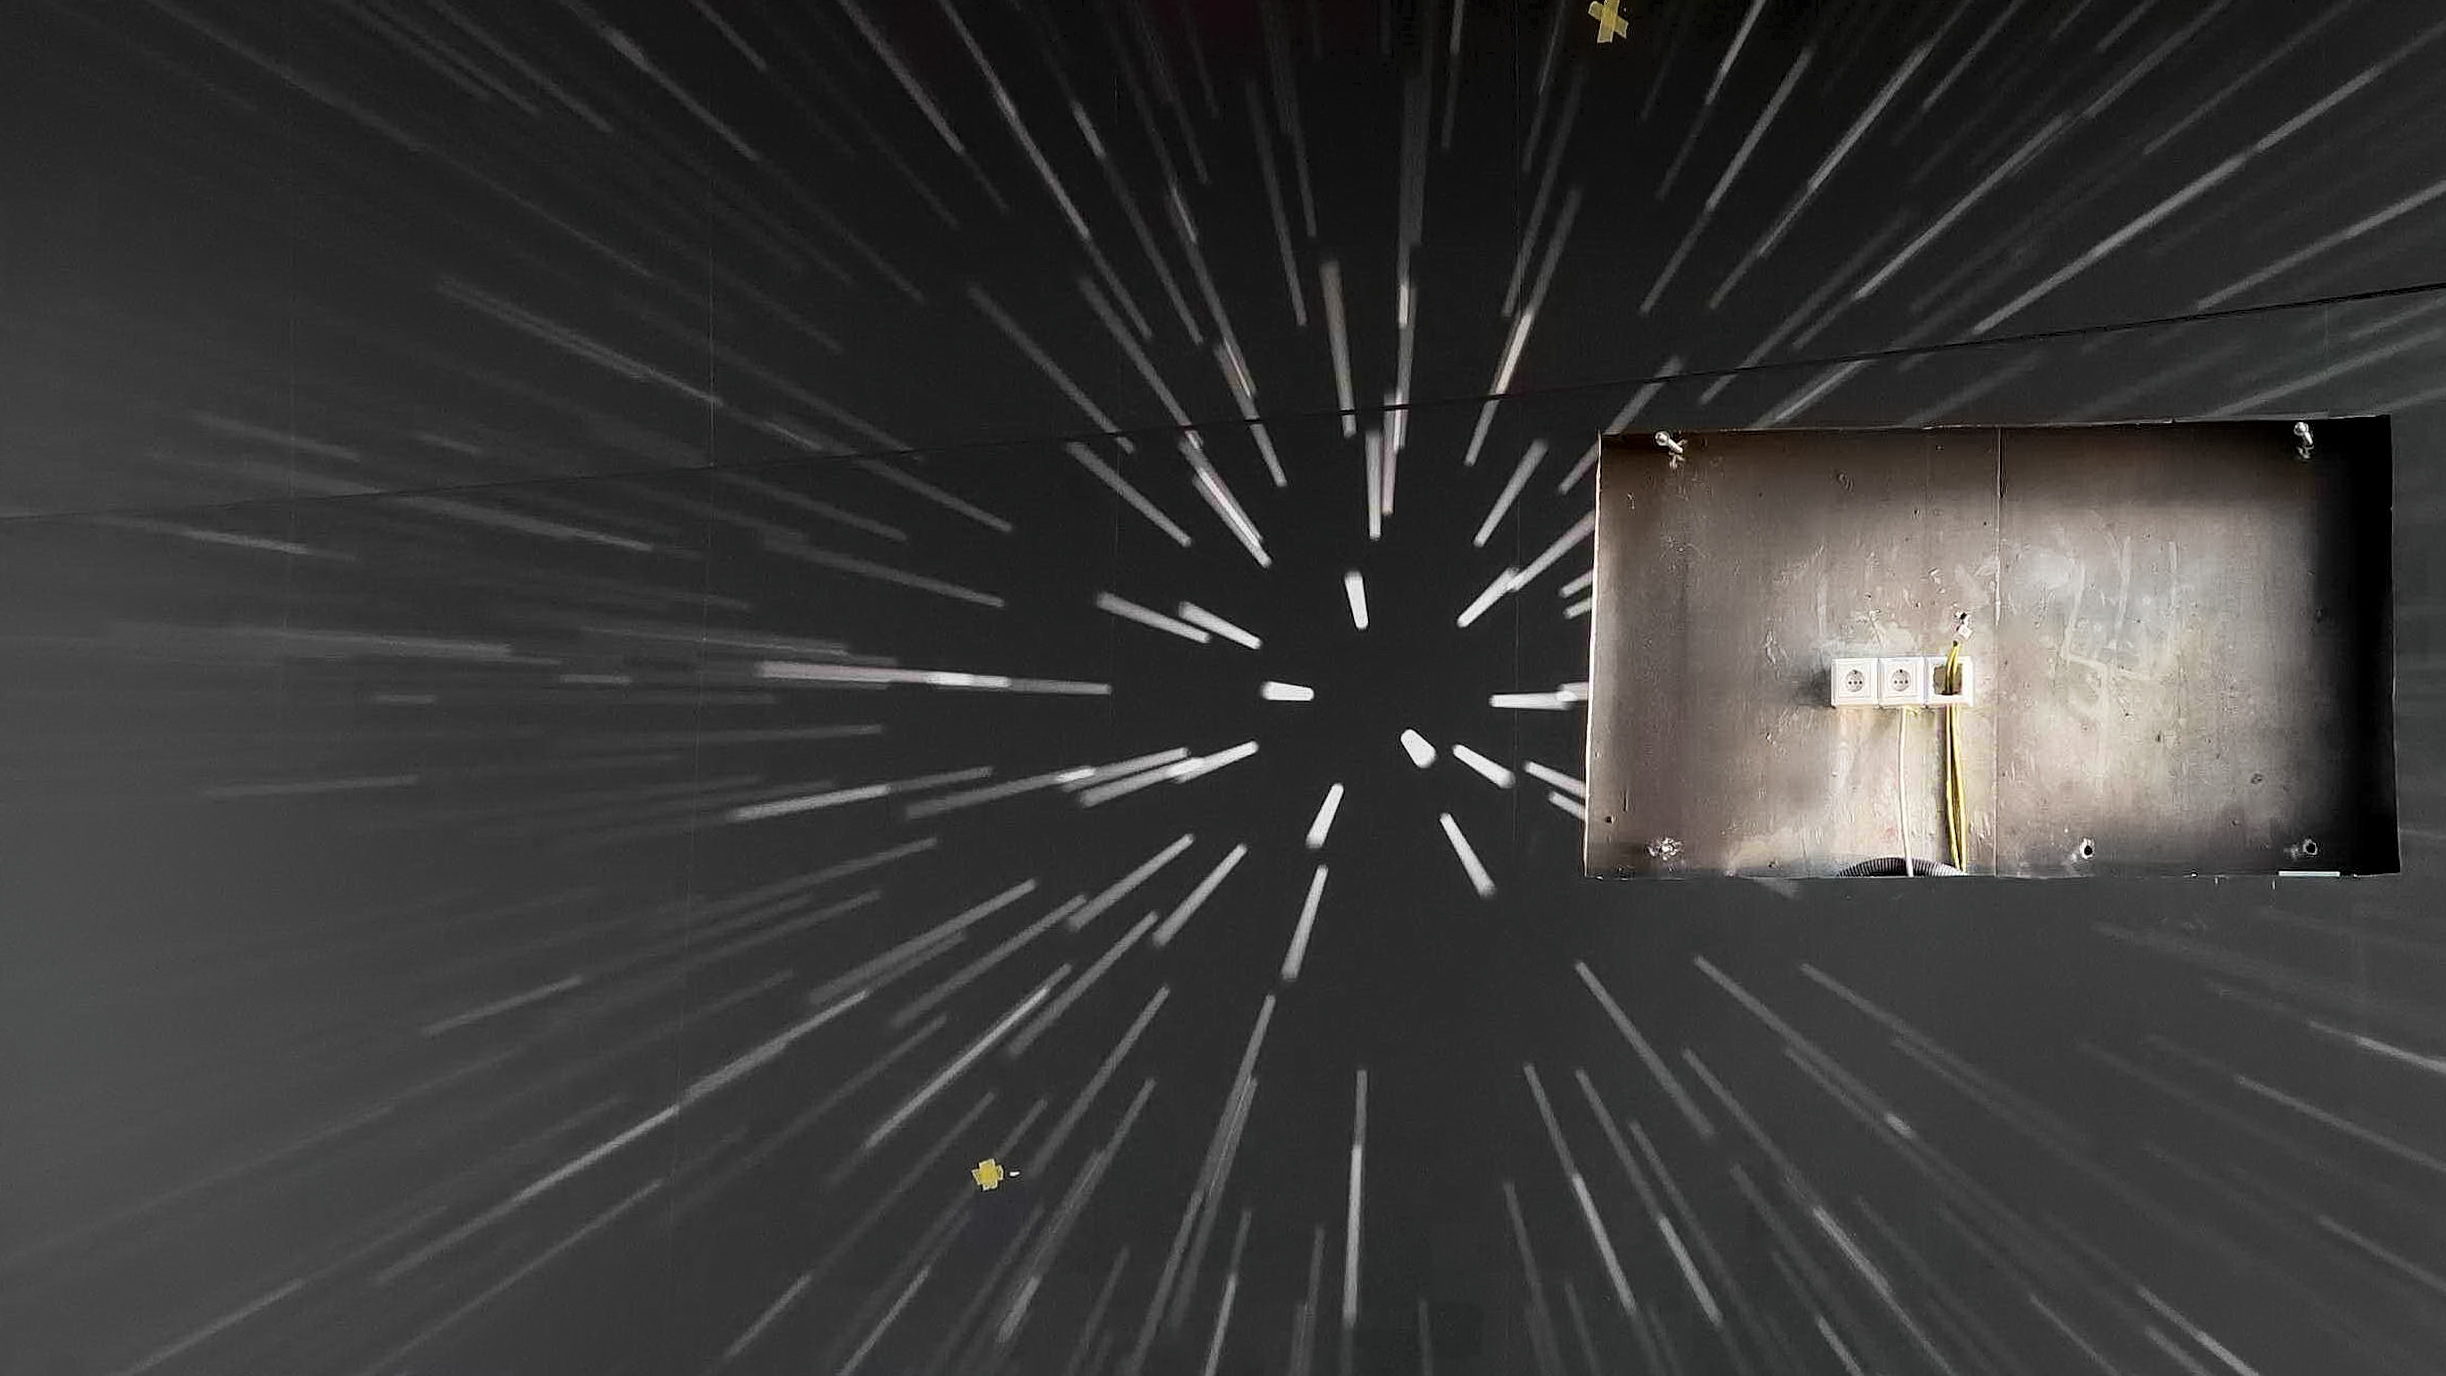

Warp drive wall

Photo taken during the construction of the ESO Supernova Planetarium & Visitor Centre.

Credit: ESO